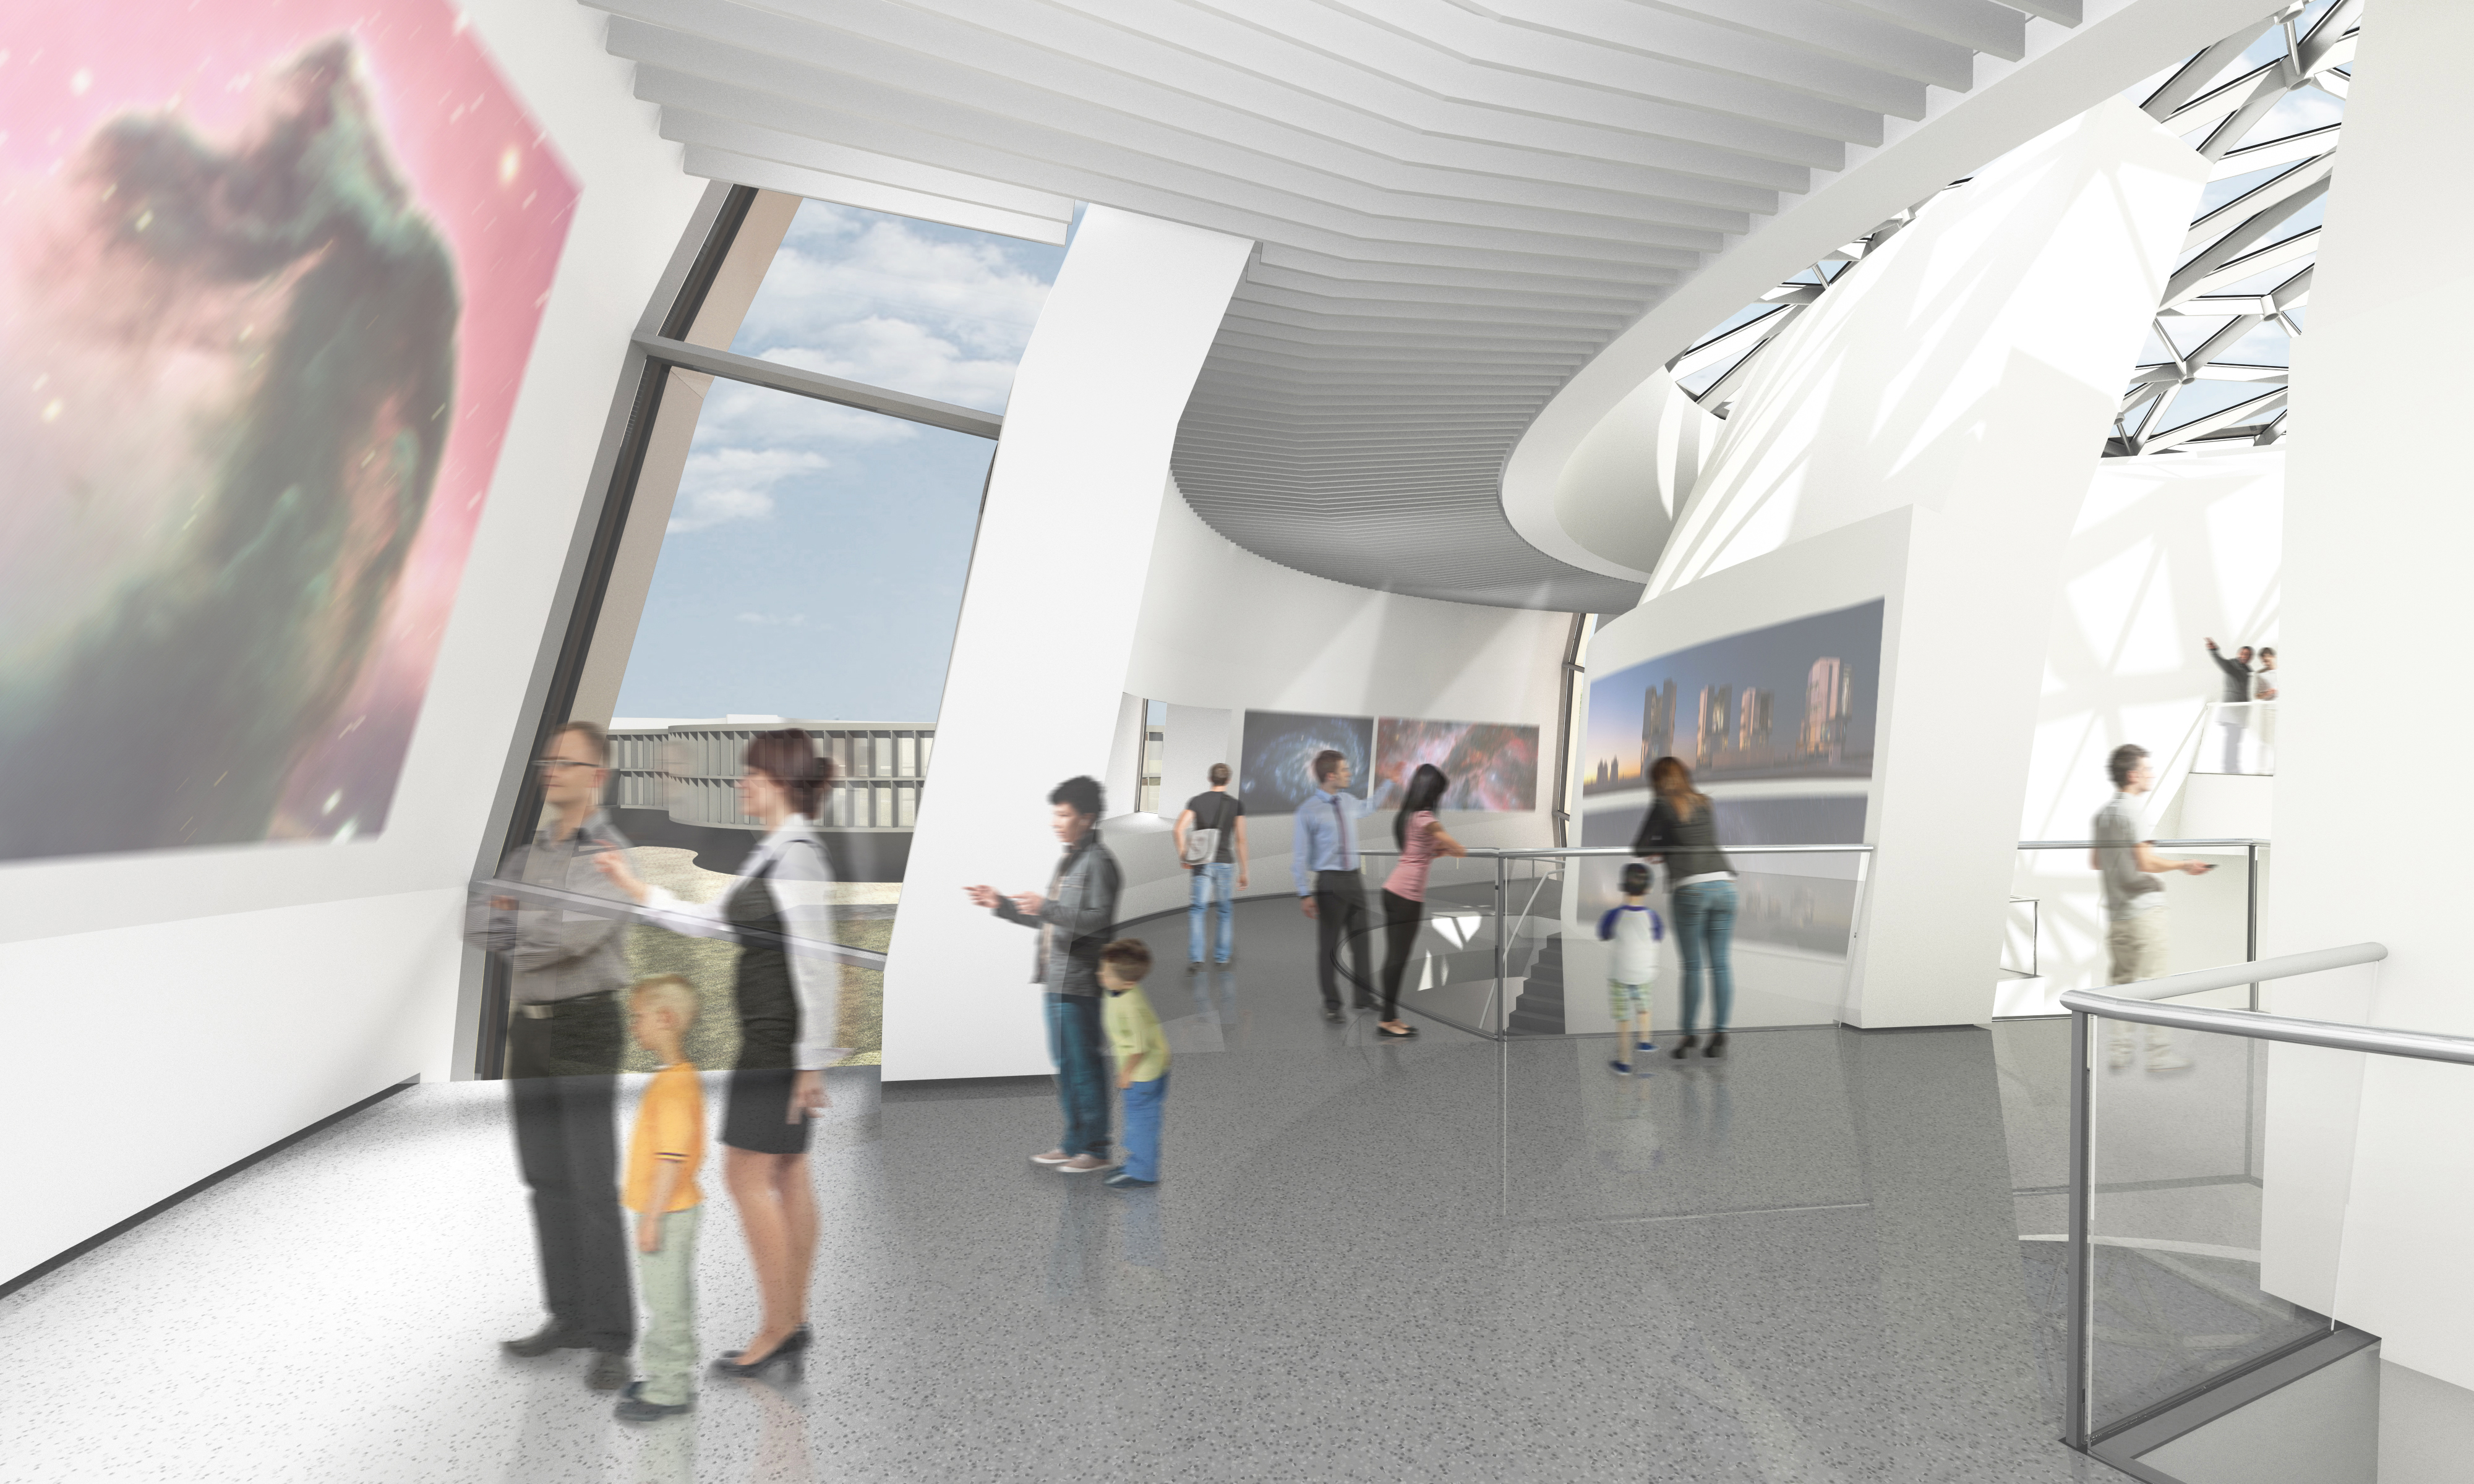

Artist’s impression of ESO Supernova Planetarium & Visitor centre

The ESO Supernova Planetarium & Visitor Centre will be a showcase for astronomy for the public. It is made possible by a collaboration between the Heidelberg Institute for Theoretical Studies (HITS) and ESO. The Klaus Tschira Stiftung (KTS), a German foundation that supports the natural sciences, mathematics and computer science, offered to fully fund the construction and ESO will run the facility. The striking building was designed by the architects bernhardt + partner.

Credit: Architekten Bernhardt + Partner (www.bp-da.de)